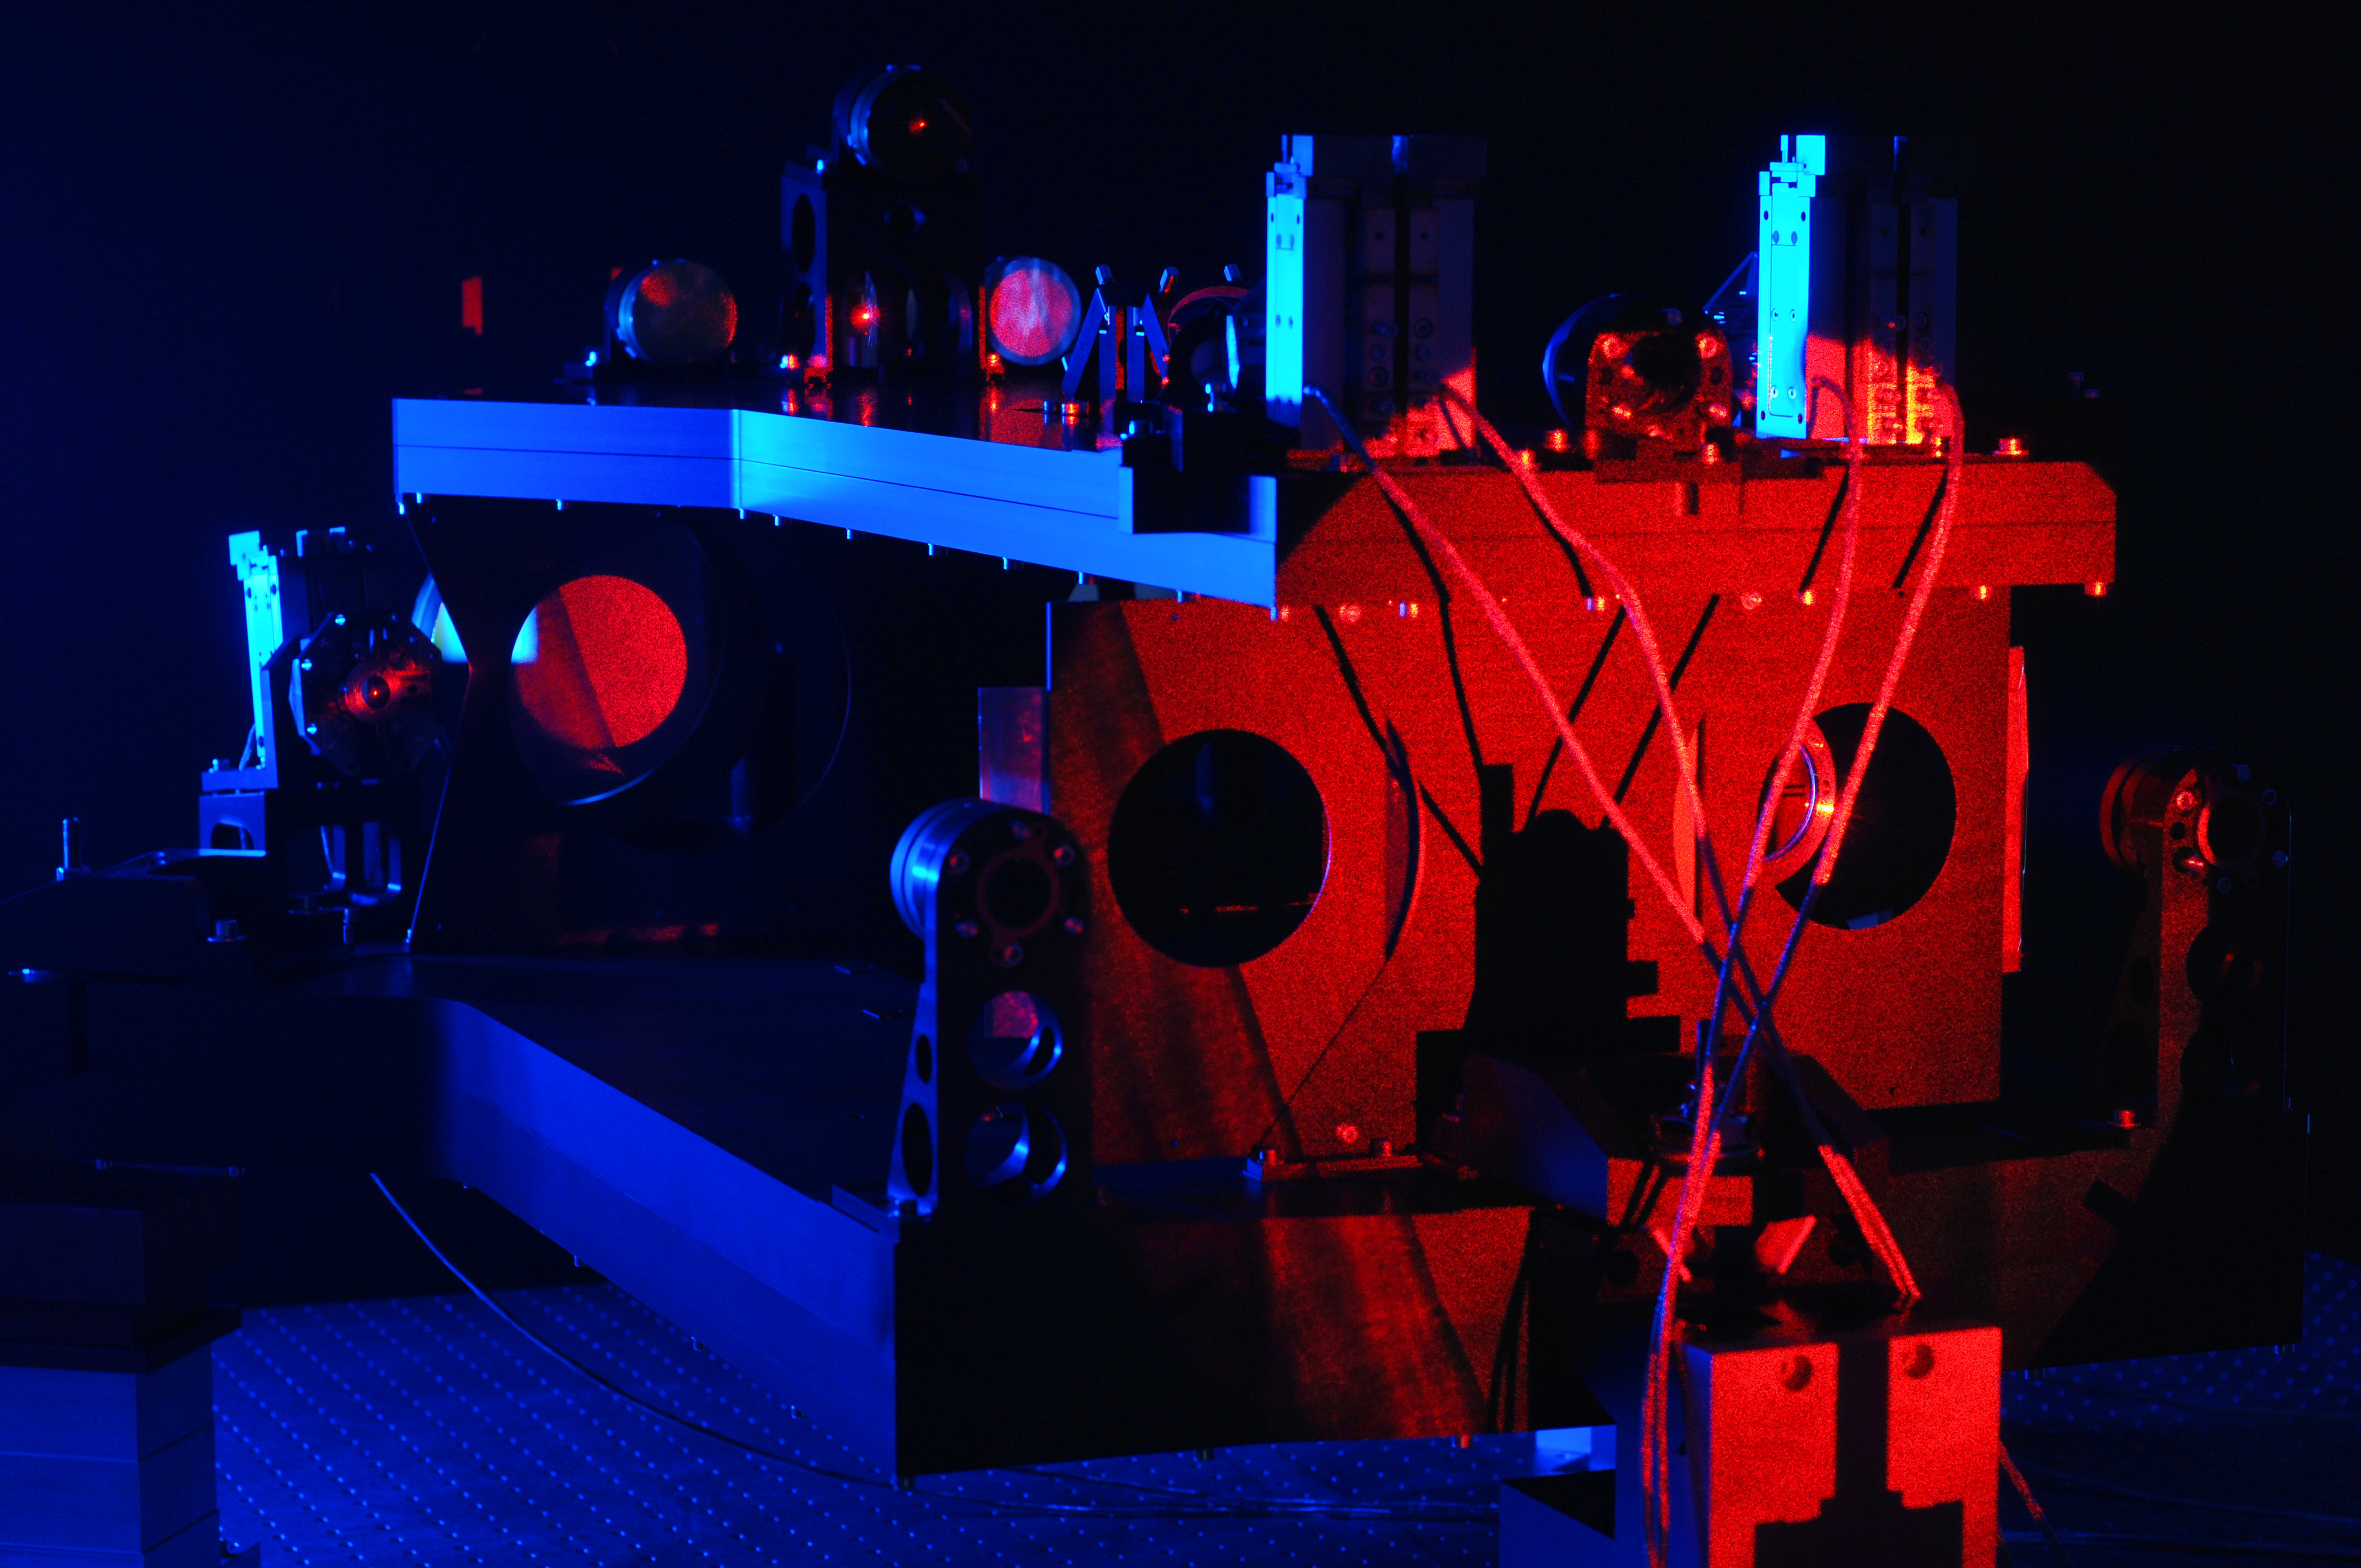

Star separator for the VLT Interferometer under test at TNO

This image shows one of a series of sophisticated optical and mechanical systems called star separators for the Very Large Telescope Interferometer (VLTI). These systems from the Dutch research institute TNO will allow the VLTI’s future instruments to observe much fainter objects than is possible at present. In this picture the system is under test.

Credit: TNO/ESO/F. Kamphues